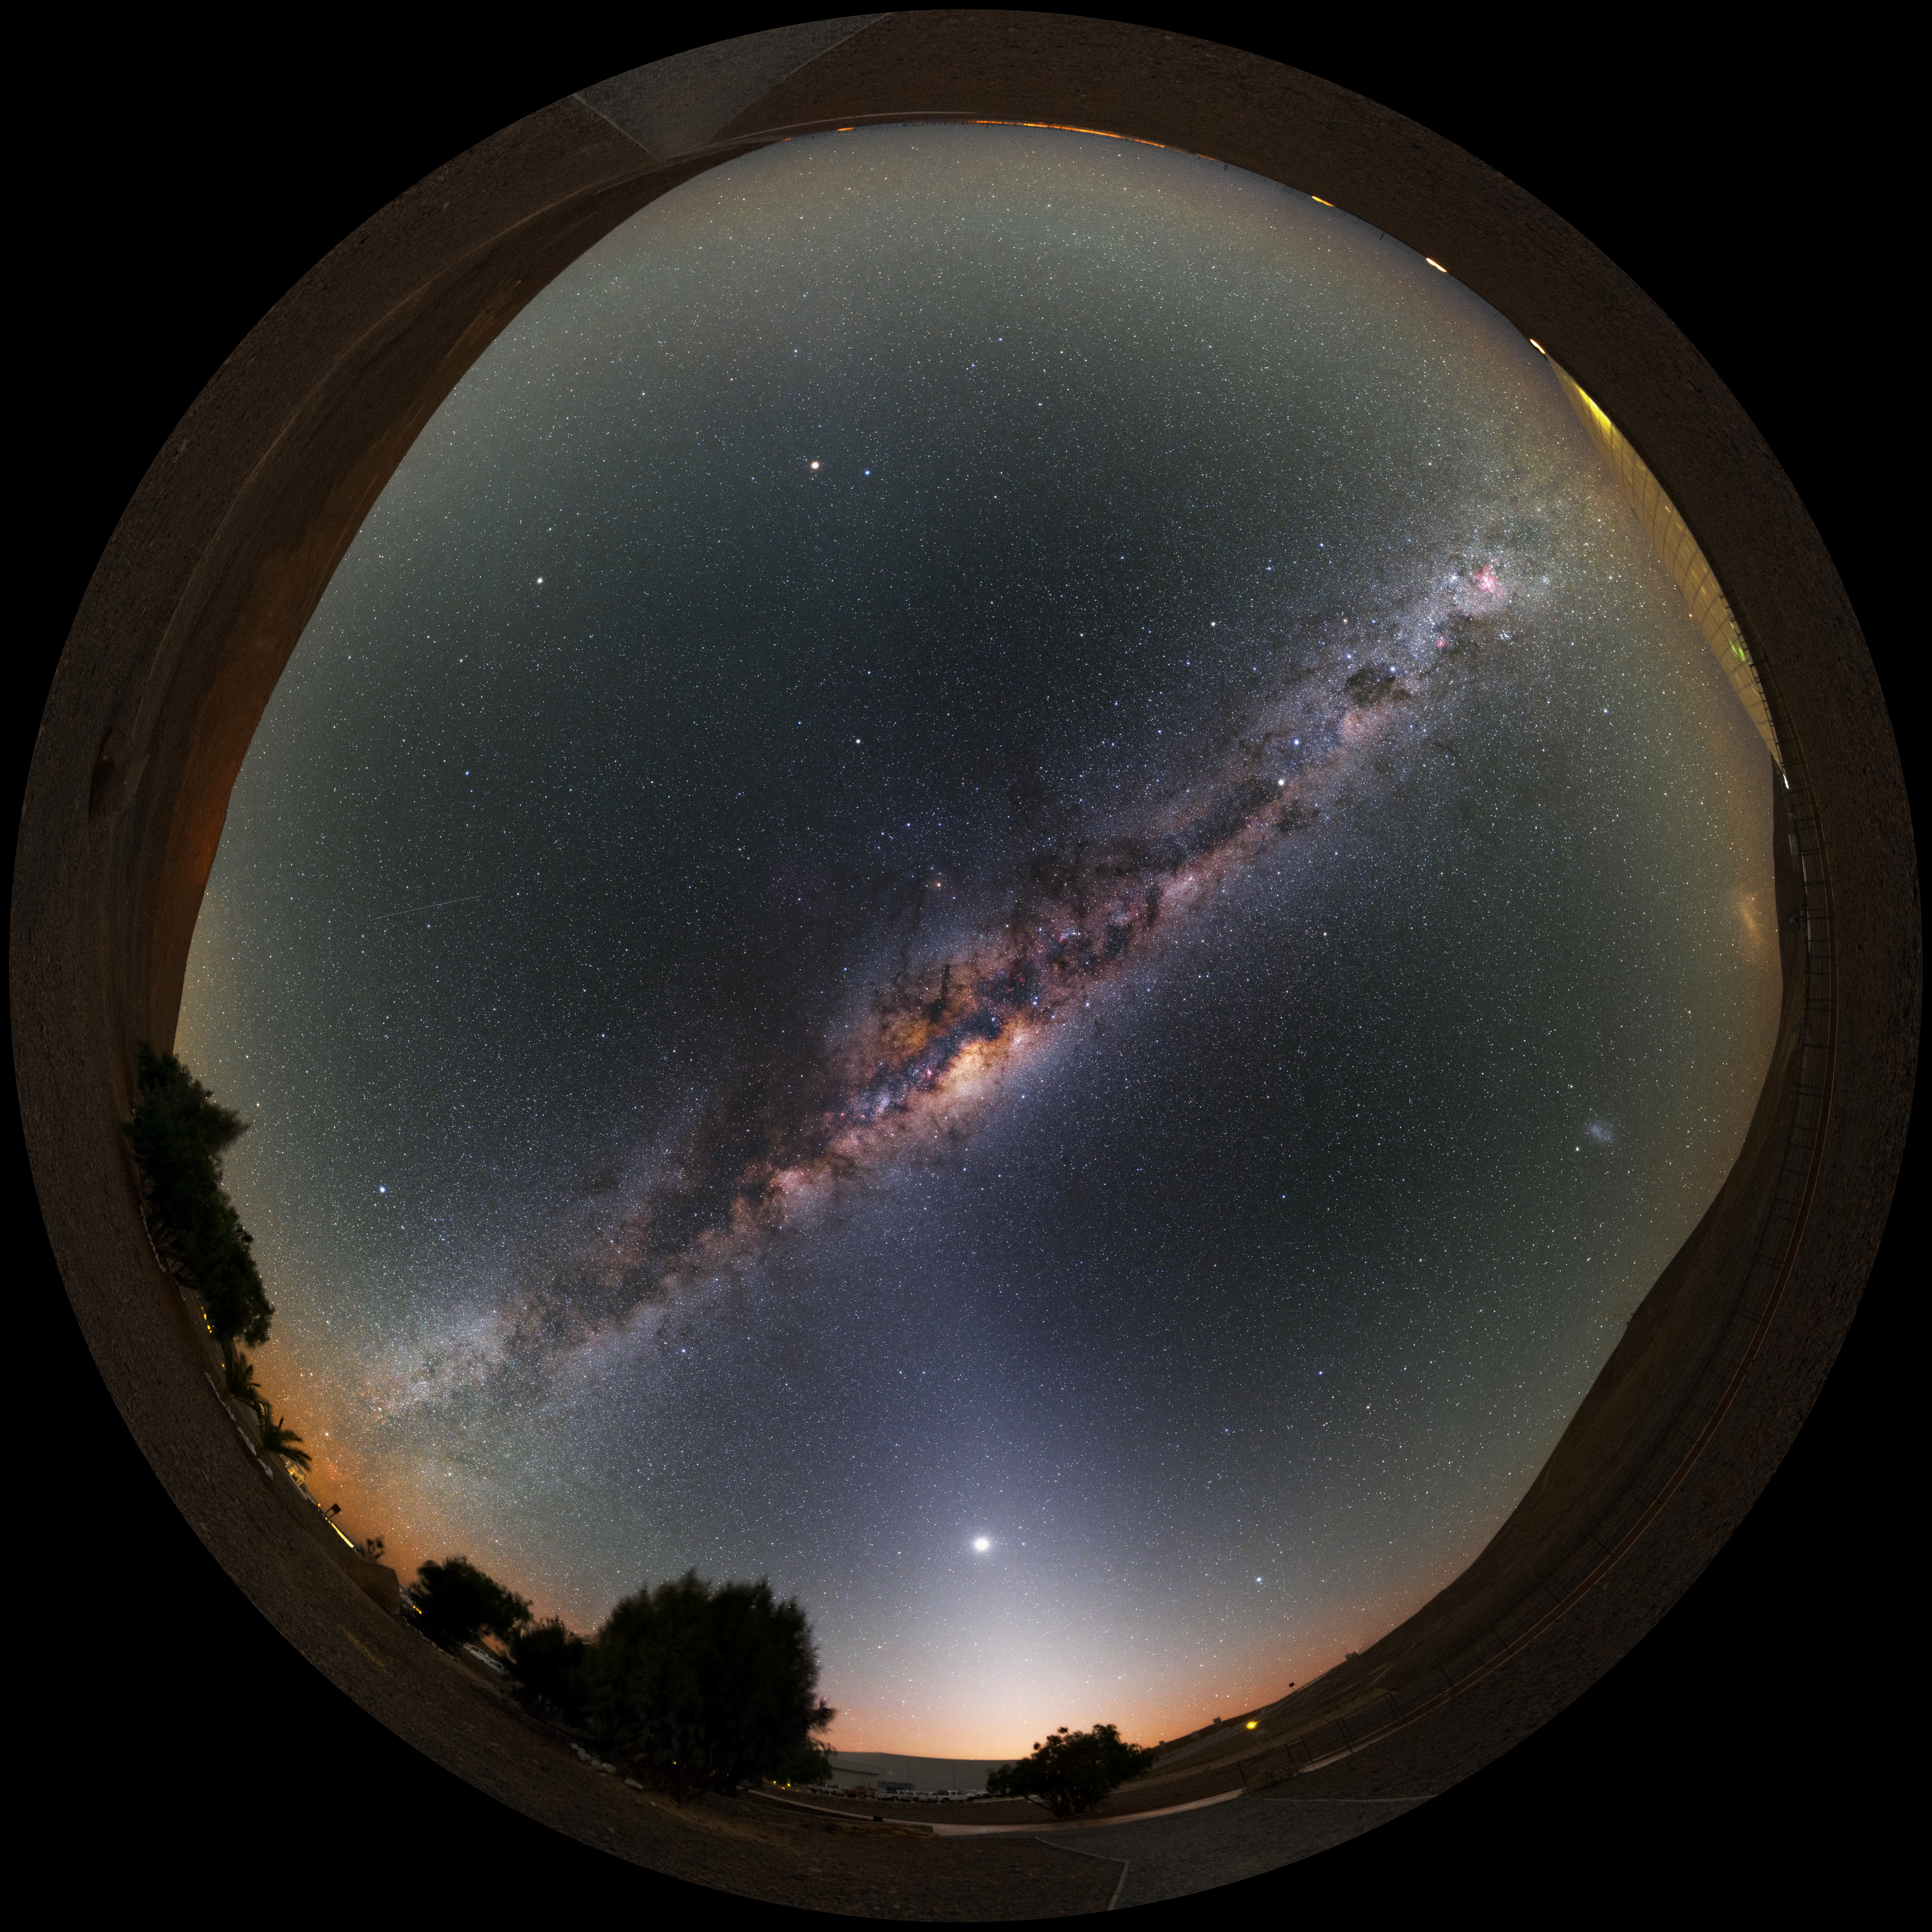

Milky Way at the Residencia

This stunning ultra high-definition fish-eye fulldome image shows the Residencia, hotel for observers at the Paranal observatory. Above the hotel the bright band of the Milky Way shines with all its fascinating details.

Credit: Y. Beletsky (LCO)/ESO